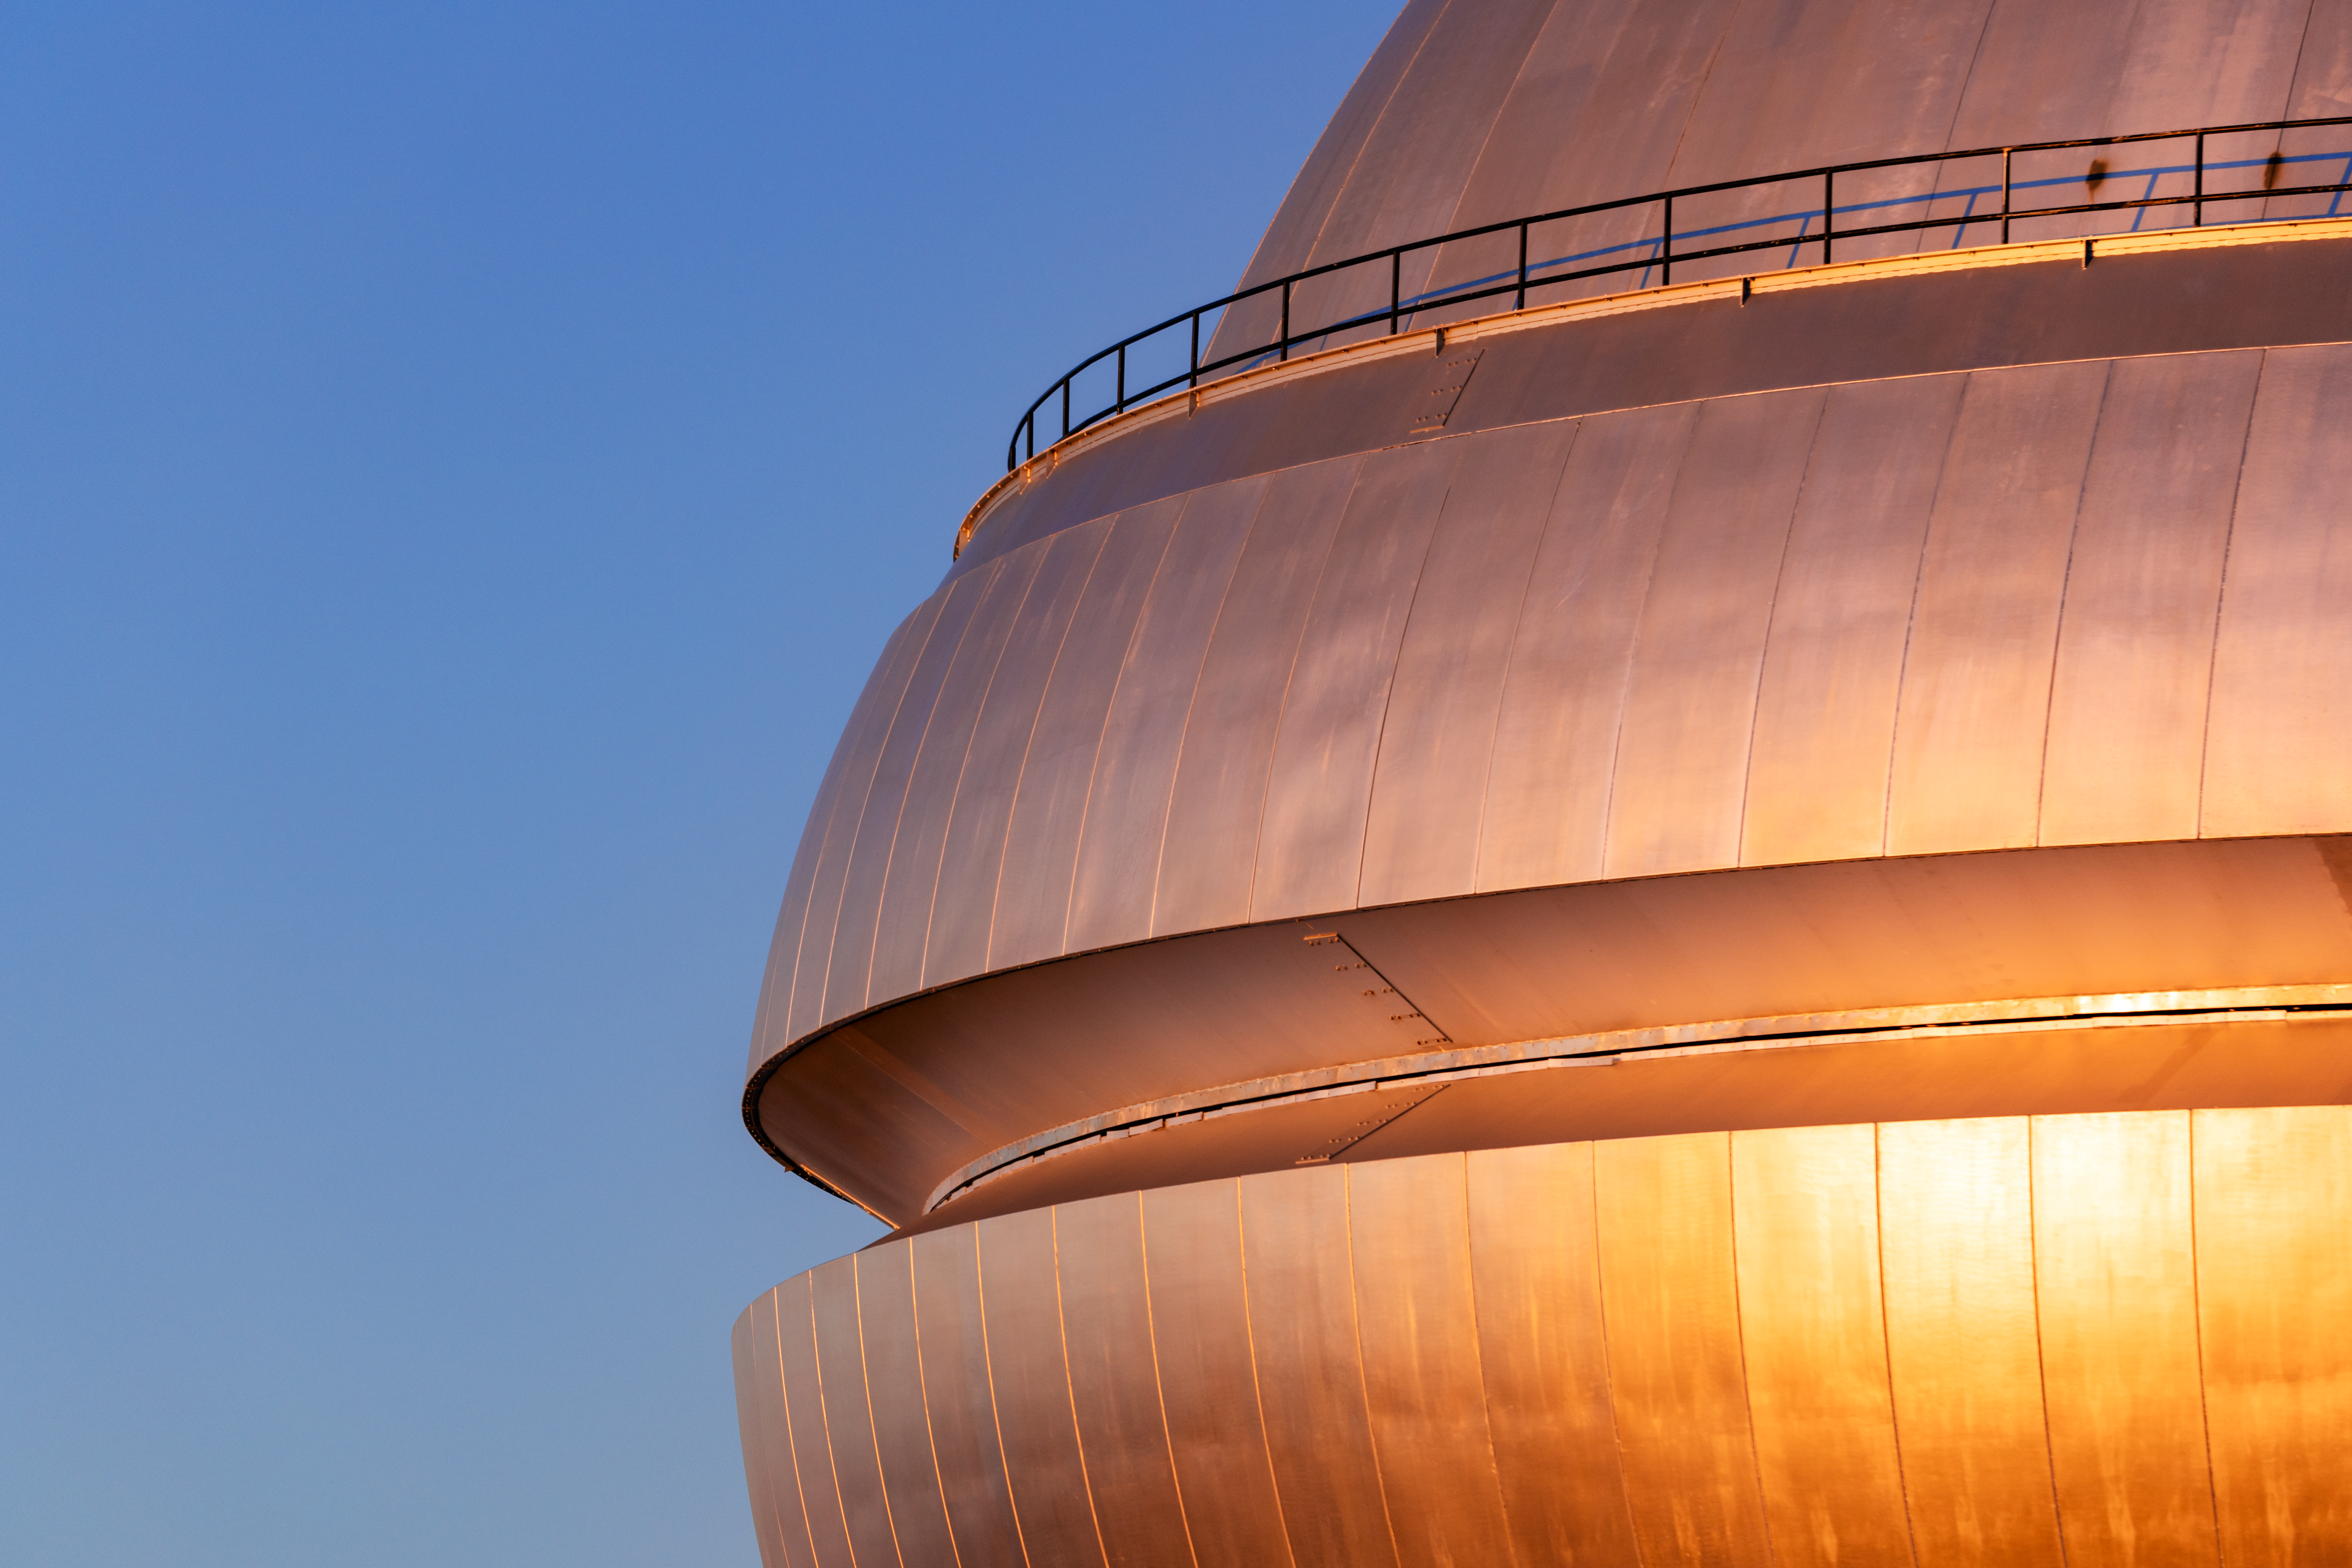

Gemini North Closed Vent Gates

Gemini North's closed vent gates near the summit of Maunakea in Hawai‘i.

Credit: International Gemini Observatory/NOIRLab/NSF/AURA/ T. Slovinský